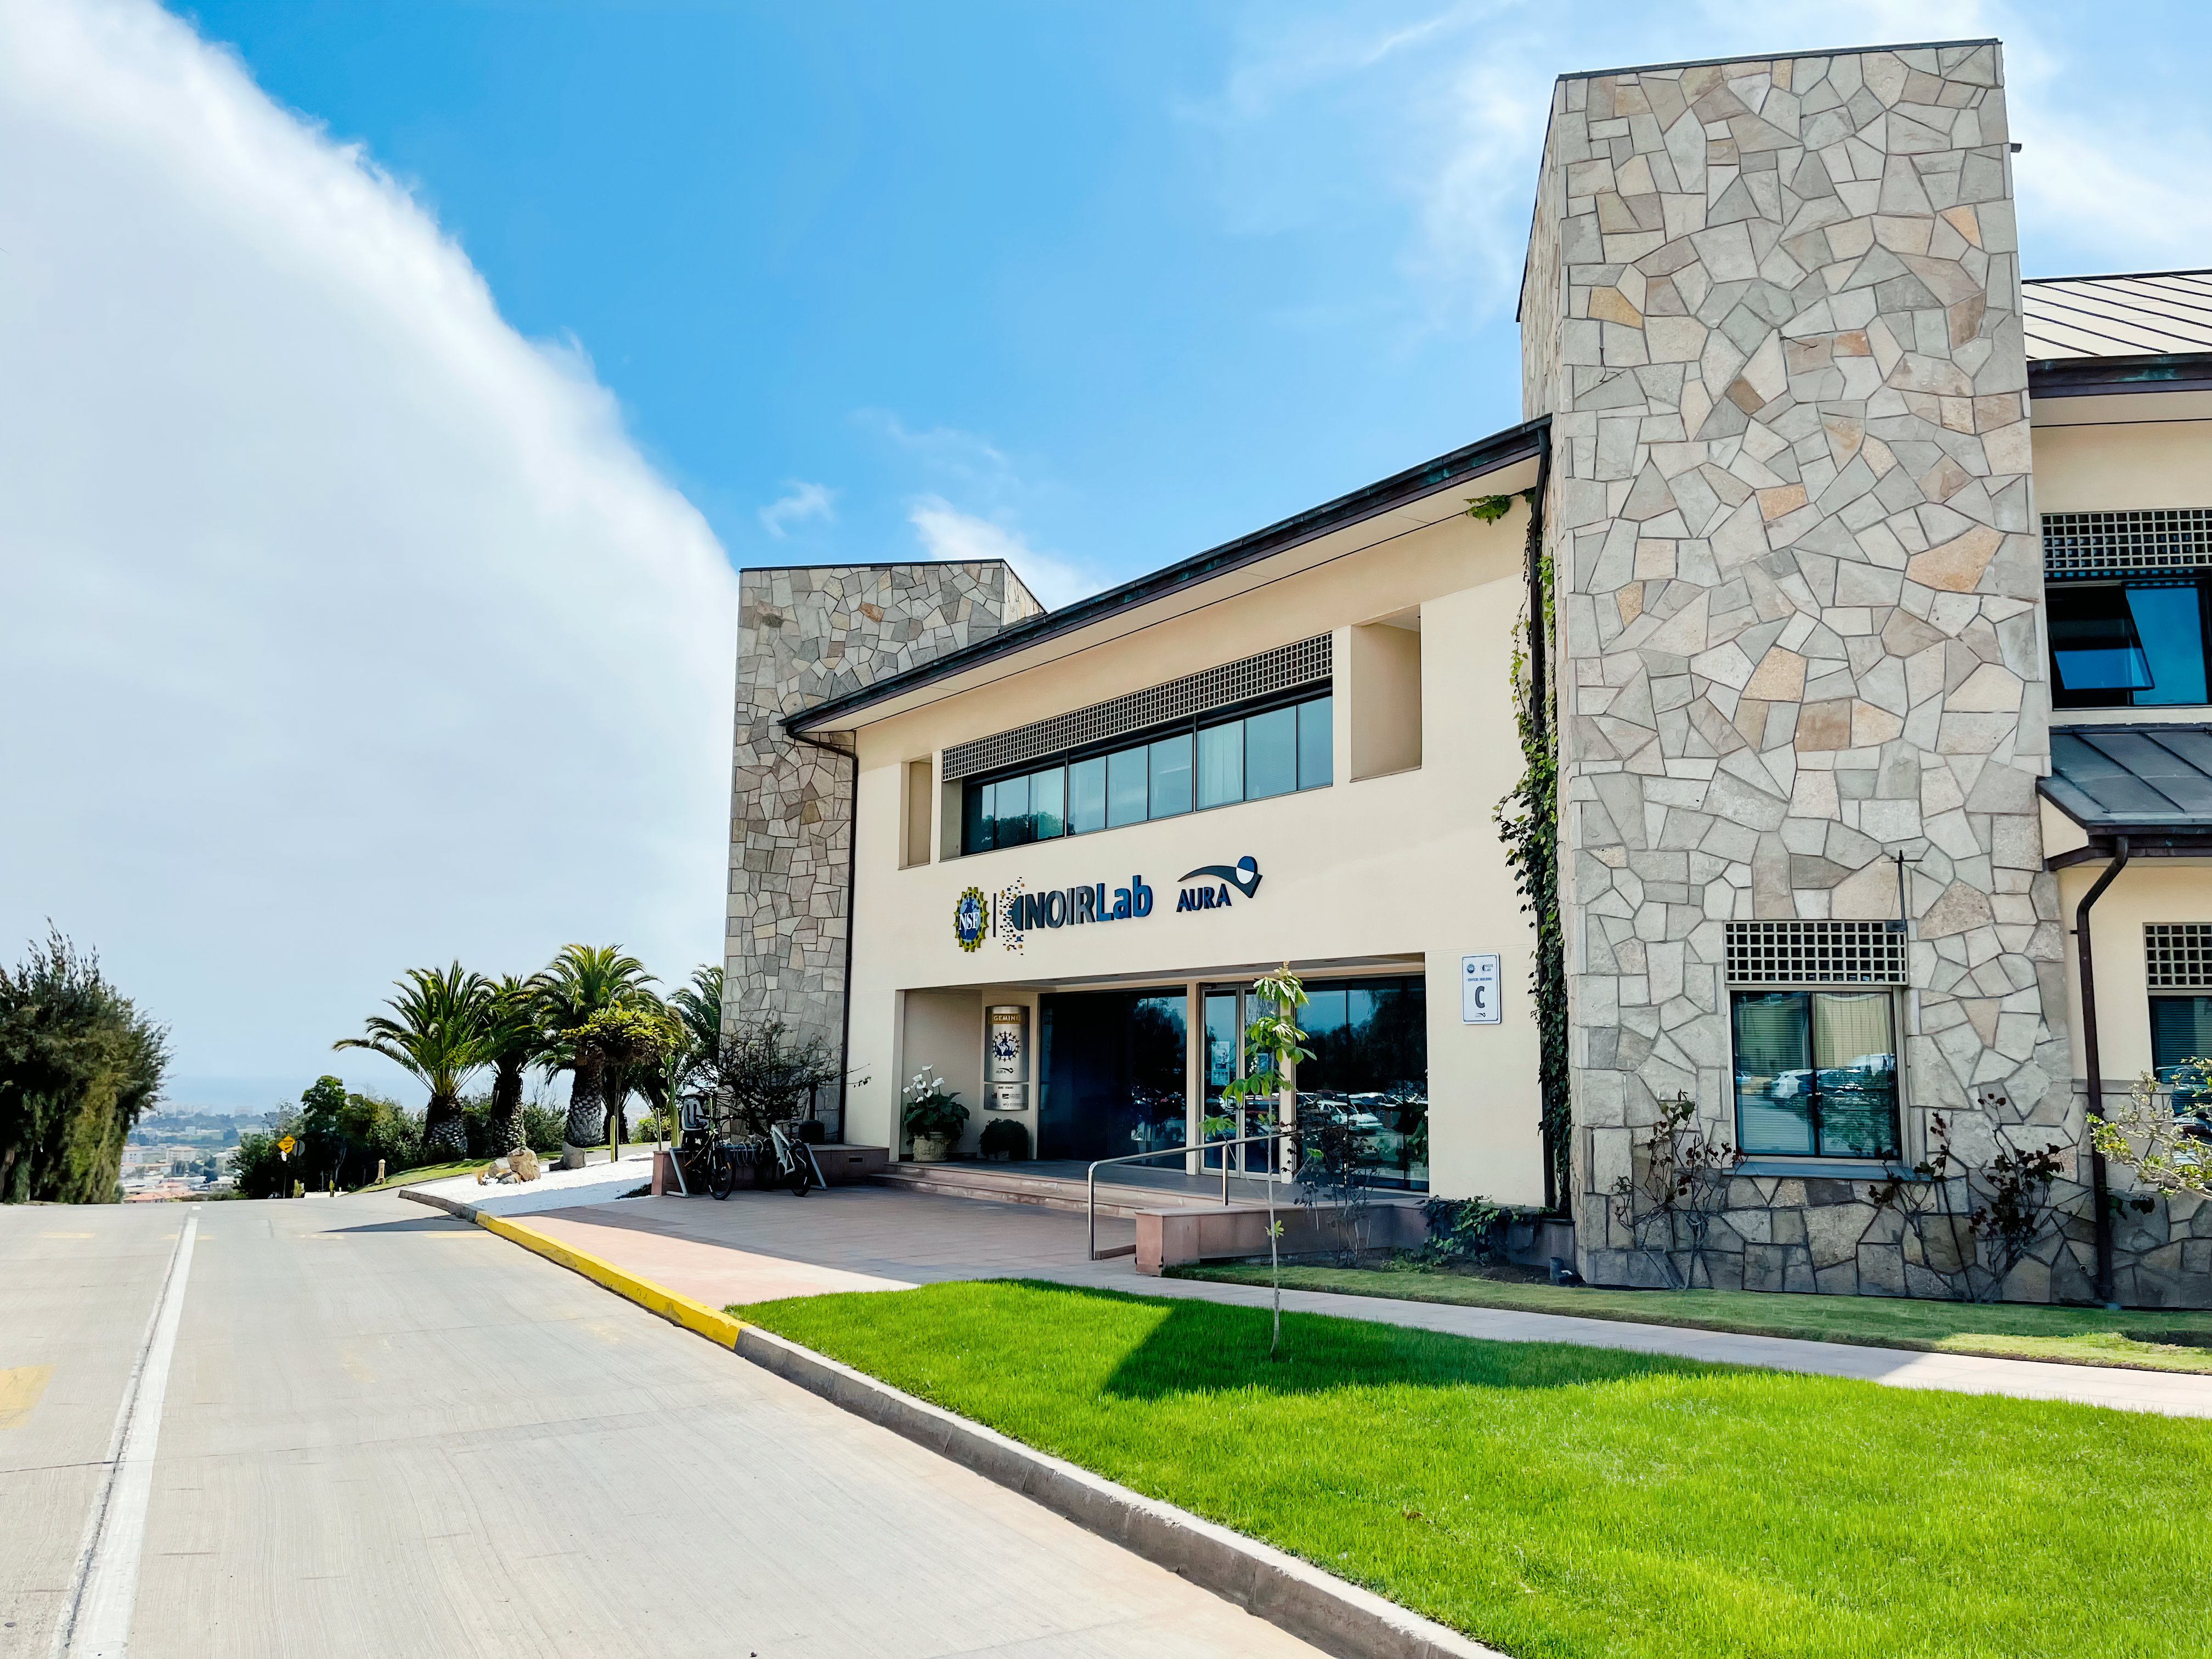

AURA Recinto Building C

The road alongside the front of AURA Recinto Building C in La Serena, Chile.

Credit: NOIRLab/NSF/AURA